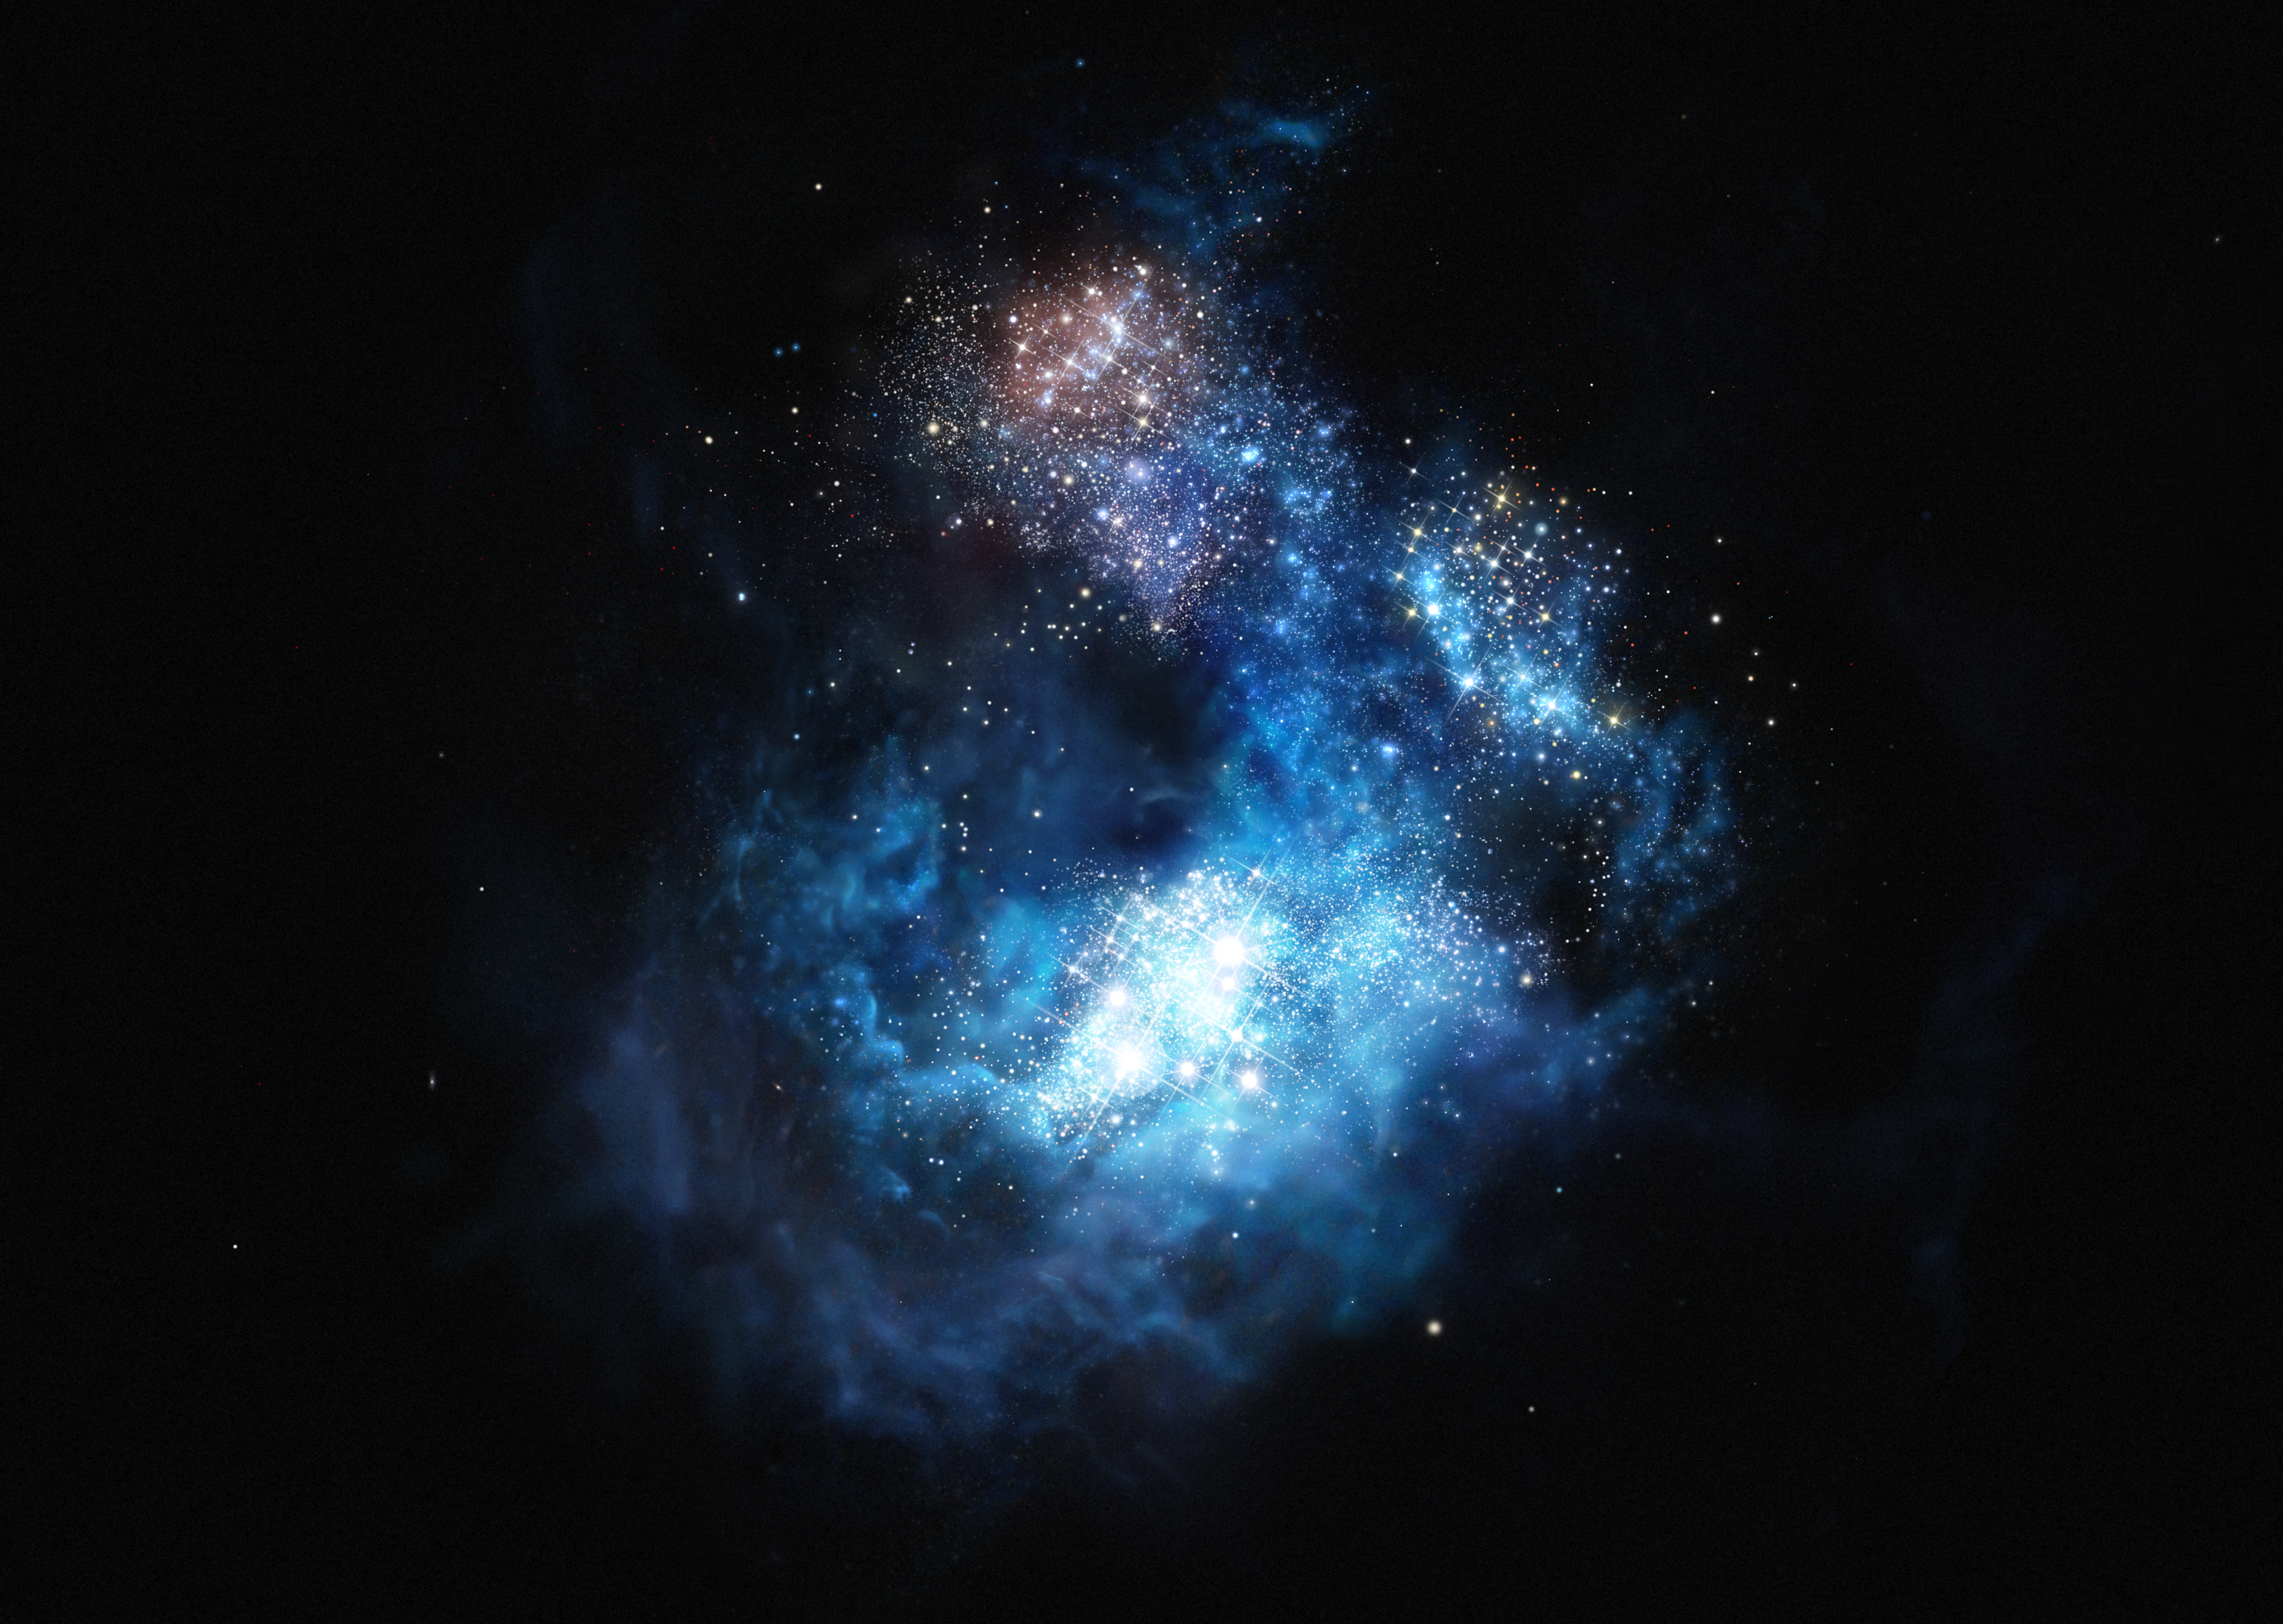

Artist’s impression of CR7: the brightest galaxy in the early Universe

This artist’s impression shows CR7 a very distant galaxy discovered using ESO’s Very Large Telescope. It is by far the brightest galaxy yet found in the early Universe and there is strong evidence that examples of the first generation of stars lurk within it. These massive, brilliant, and previously purely theoretical objects were the creators of the first heavy elements in history — the elements necessary to forge the stars around us today, the planets that orbit them, and life as we know it. This newly found galaxy is three times brighter than the brightest distant galaxy known up to now.

Credit: ESO/M. Kornmesser